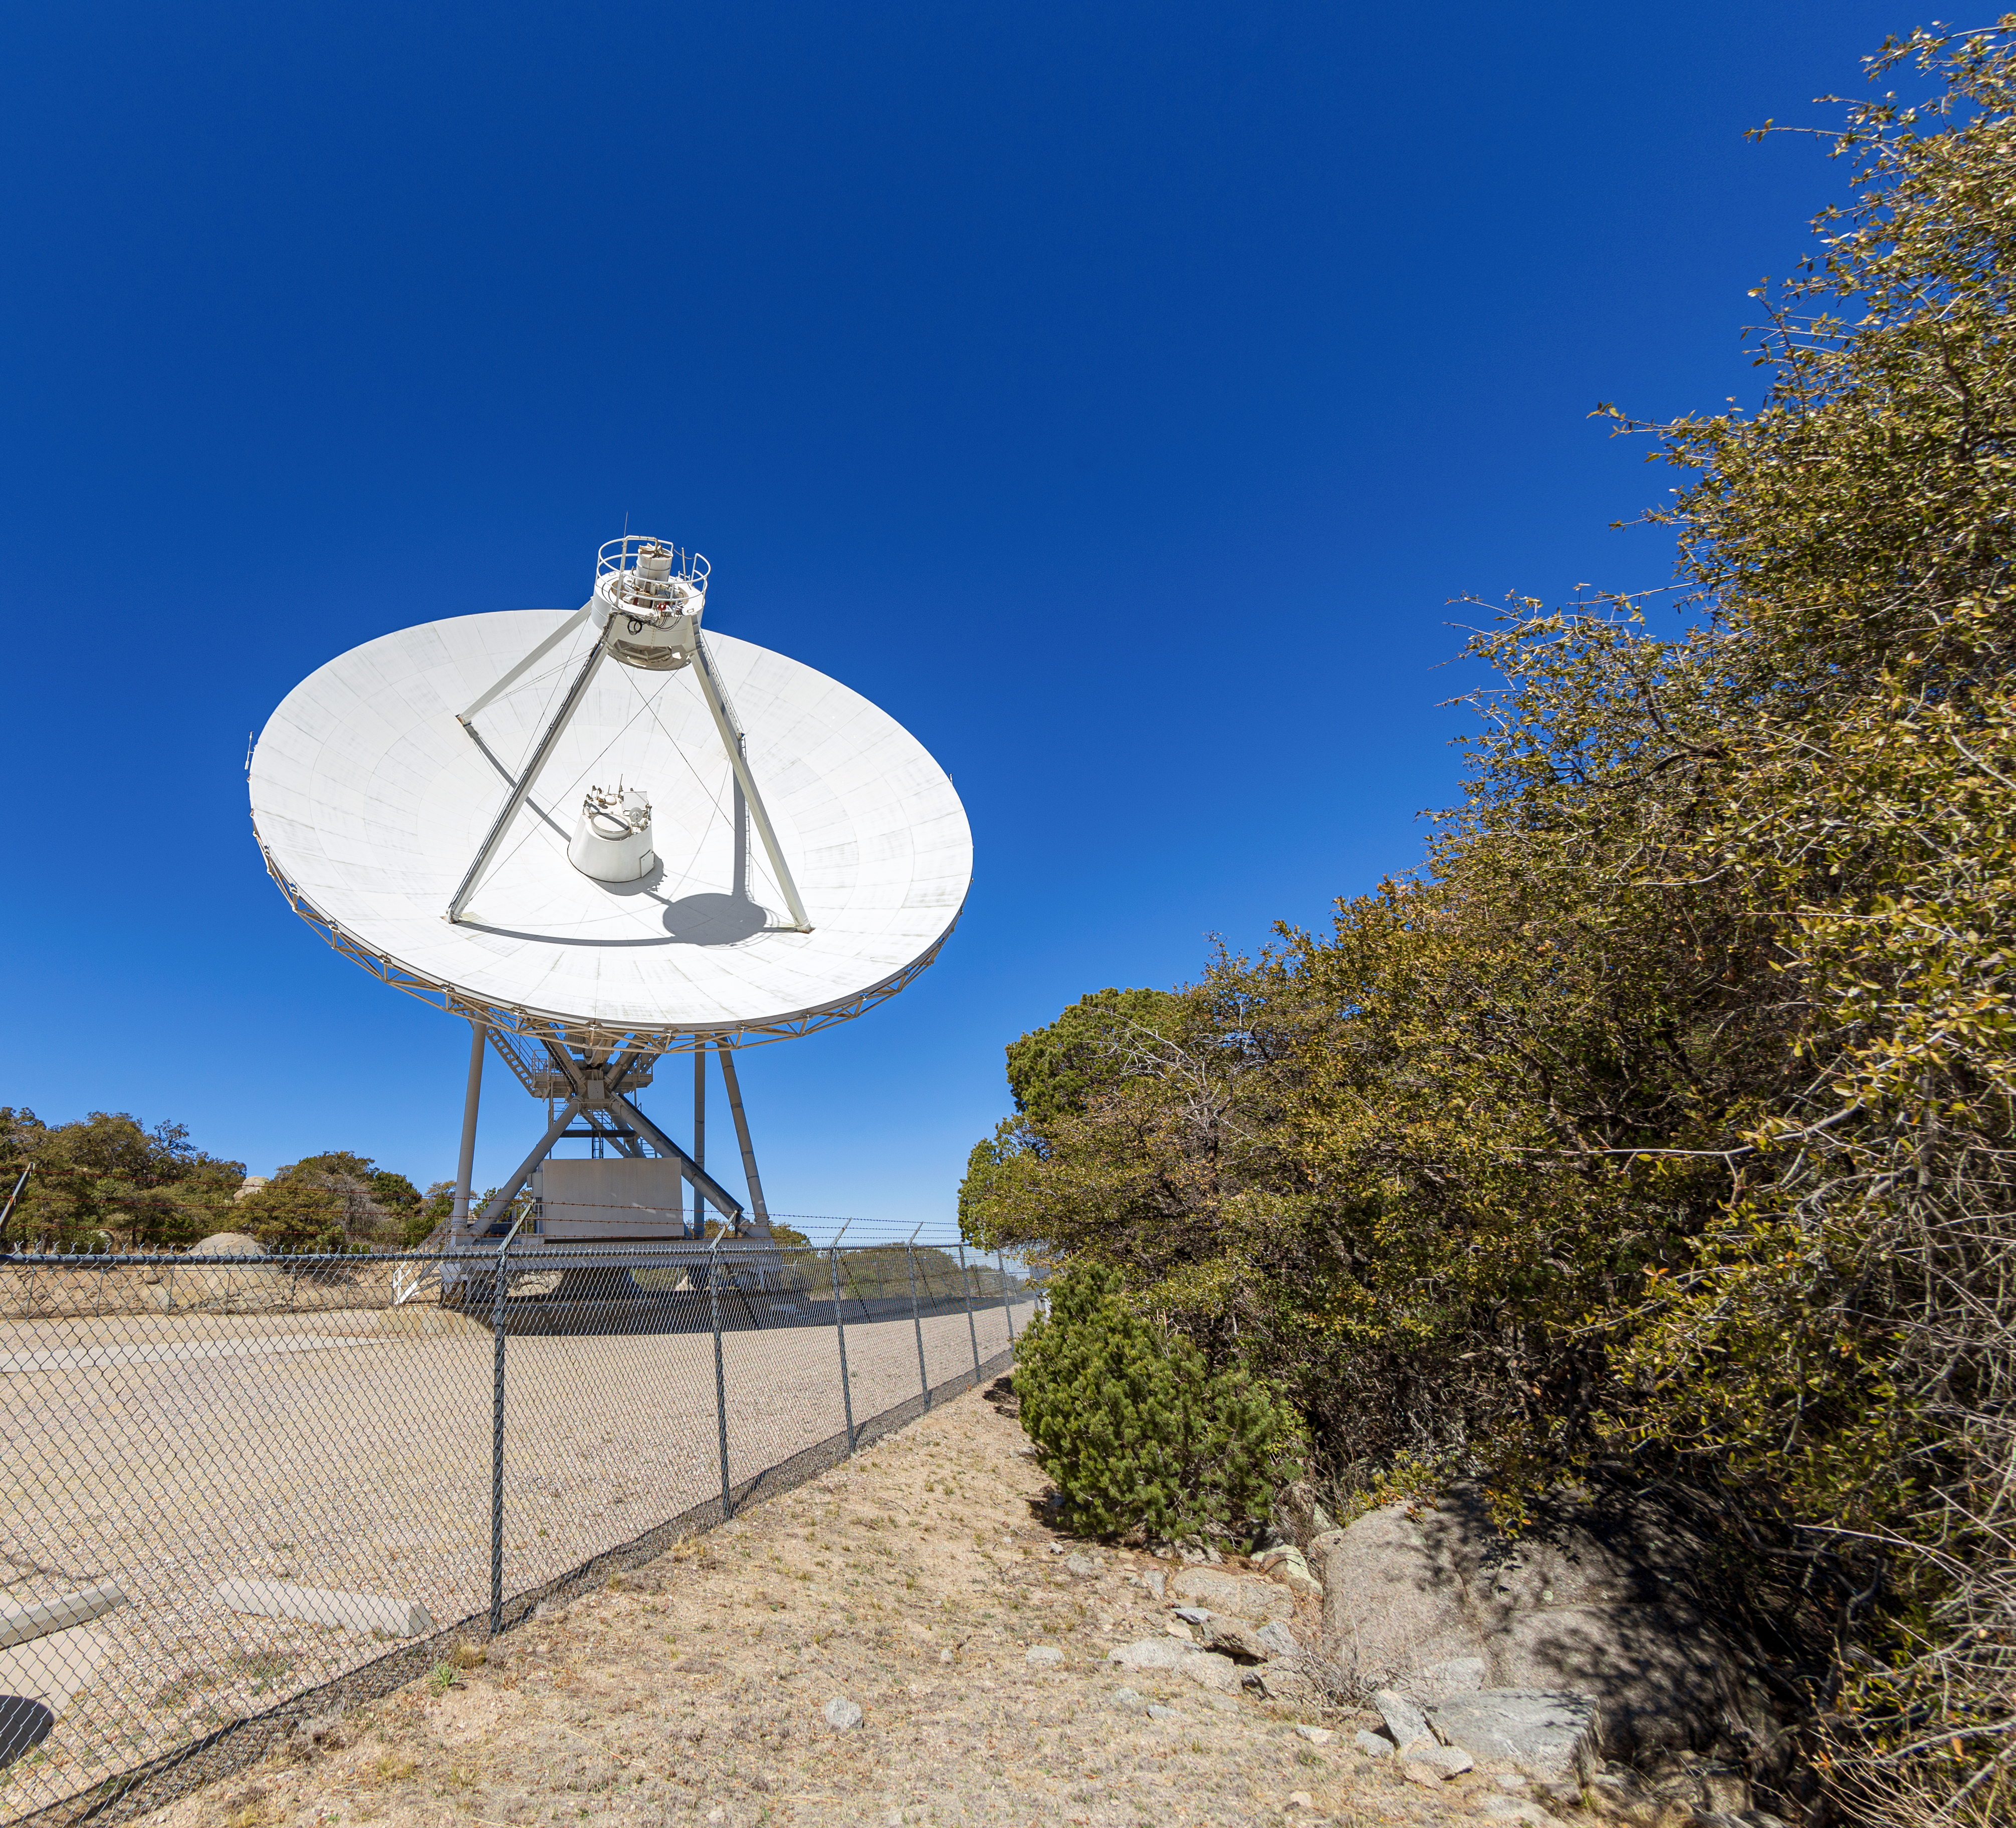

Very Long Baseline Array Dish

The NRAO's Very Long Baseline Array (VLBA) Dish located at Kitt Peak National Observatory (KPNO), a Program of NSF NOIRLab. The array consists of 10 identical antennas, separated by distances from 200 kilometers to transcontinental 8600 kilometers (with the longest baseline between Maunakea, Hawai’i and St. Croix, Virgin Islands). The VLBA Dish is controlled remotely from the Science Operations Center in Socorro, New Mexico.

Credit: KPNO/NOIRLab/NSF/AURA/T. Matsopoulos